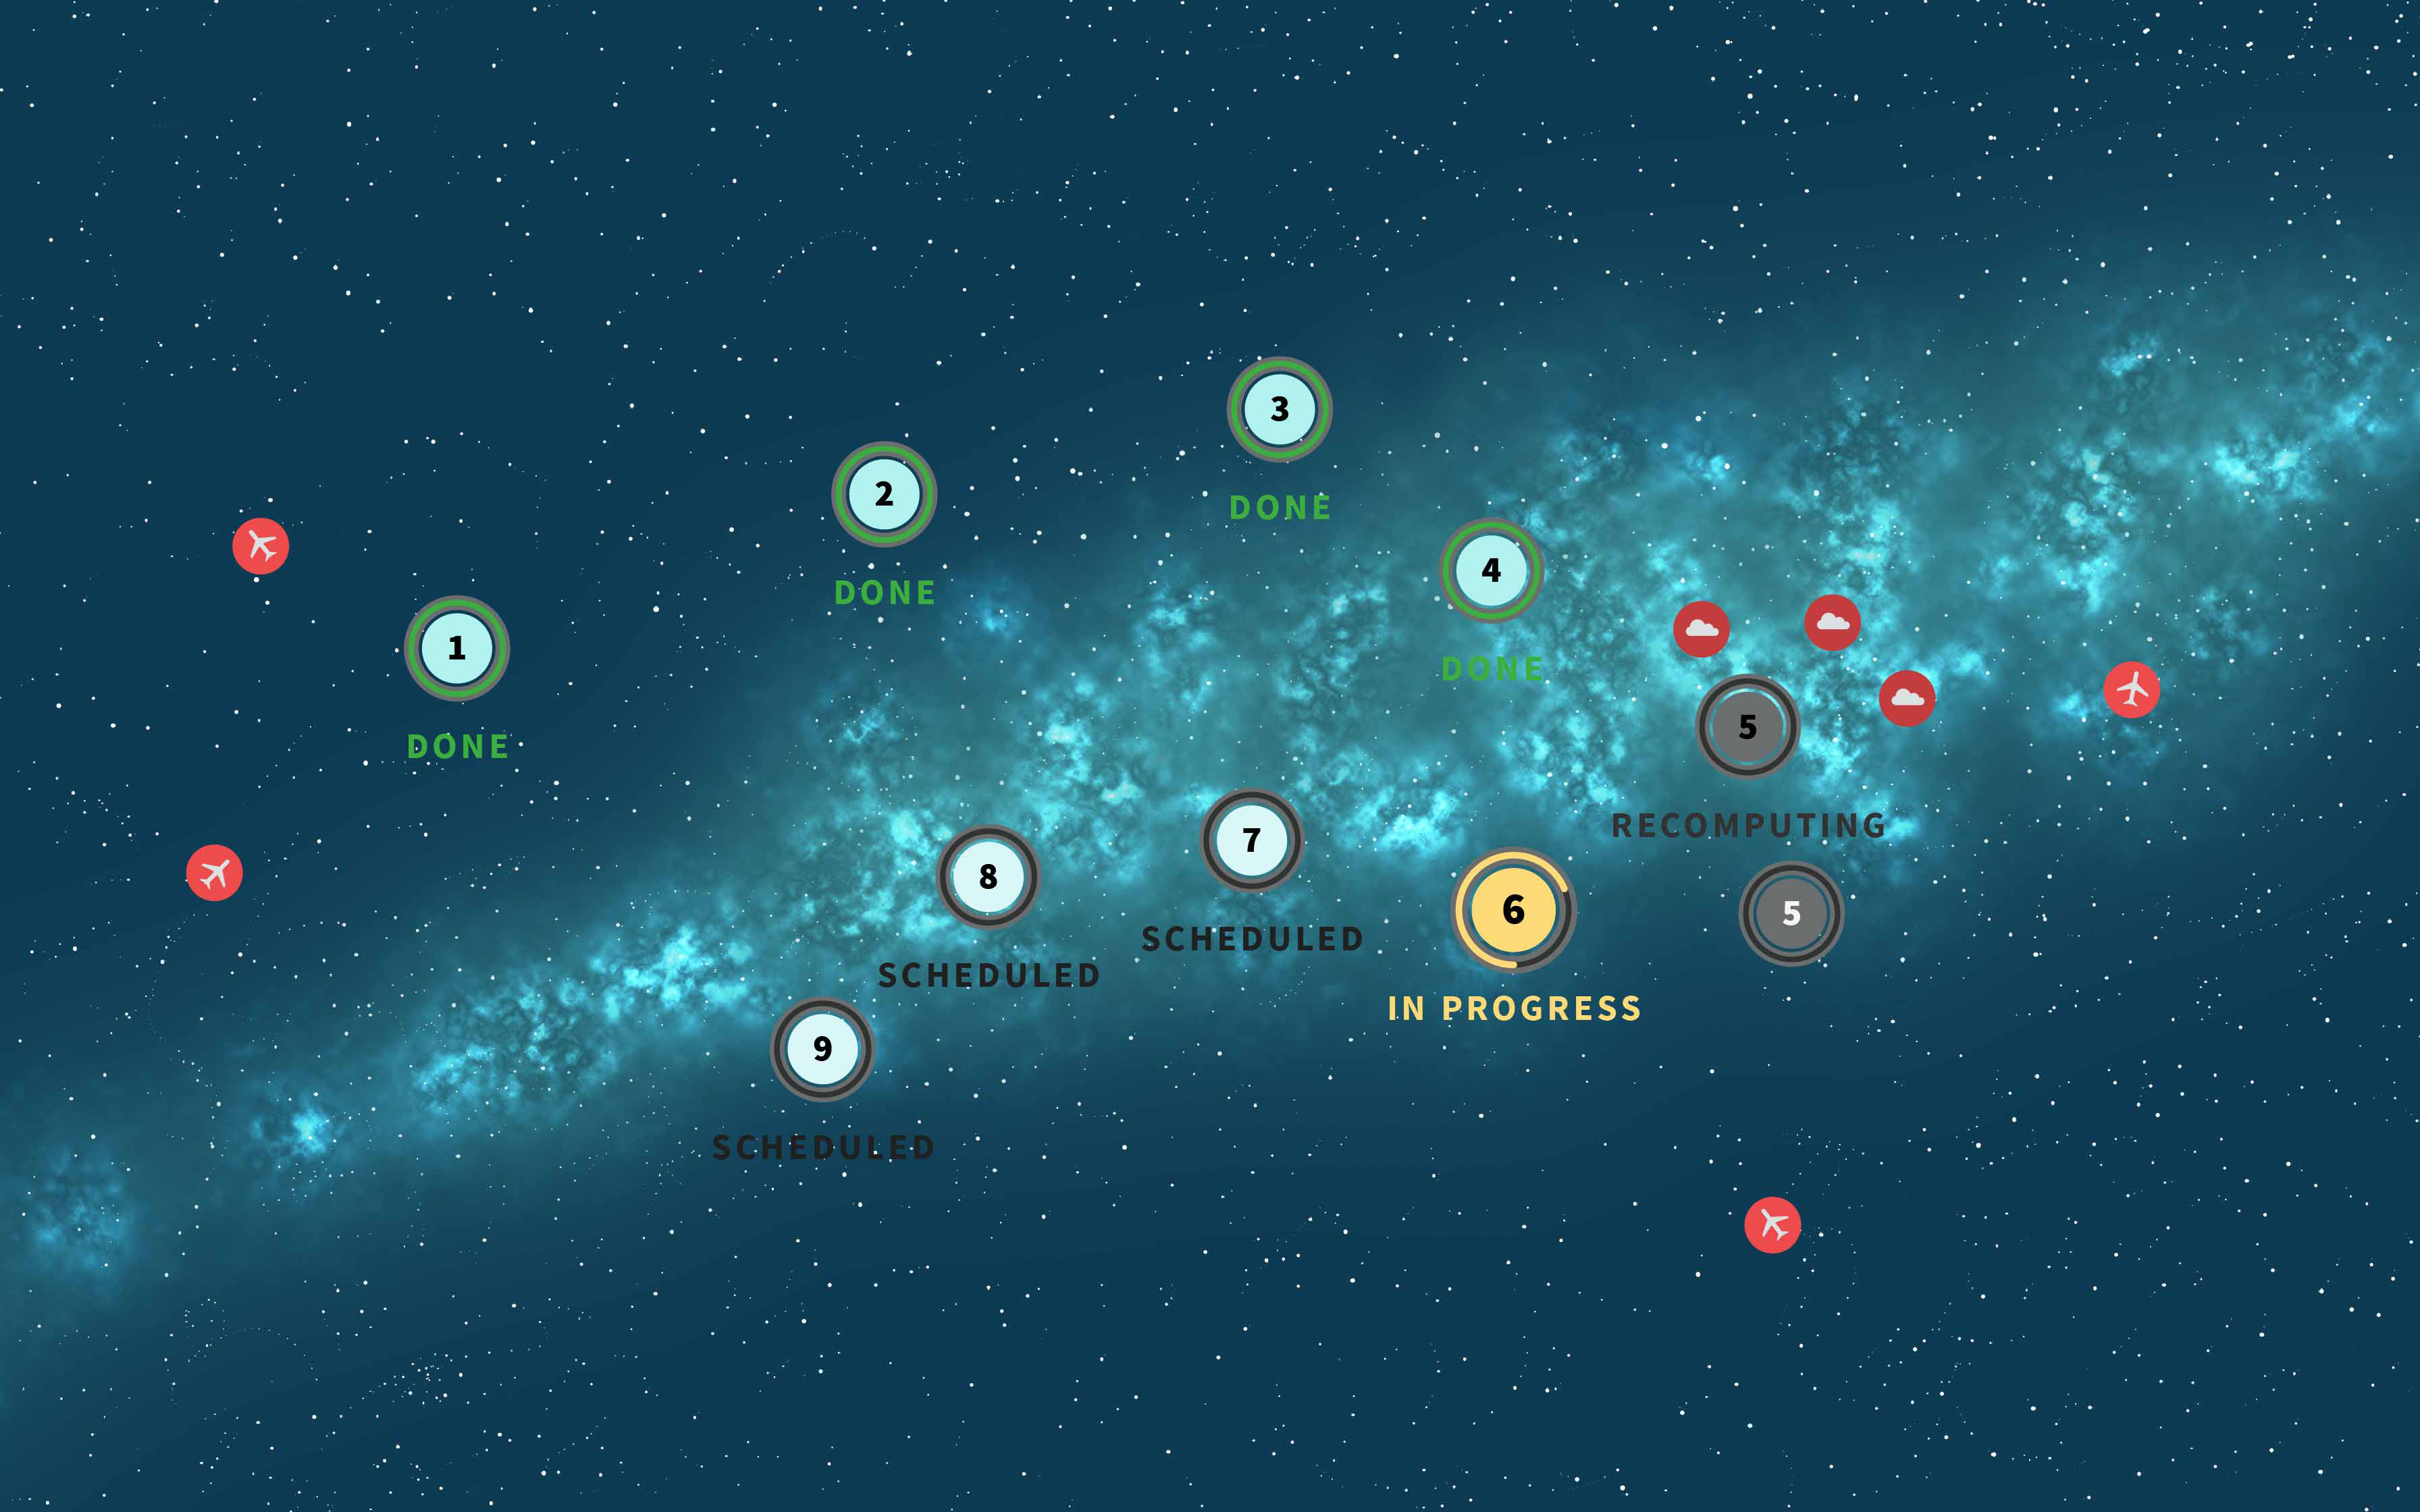

Survey Cadence Graphic

Creative illustration of the Milky Way with numbers representing the Rubin scheduler/skymap in action.

Credit: RubinObs/NOIRLab/NSF/AURA